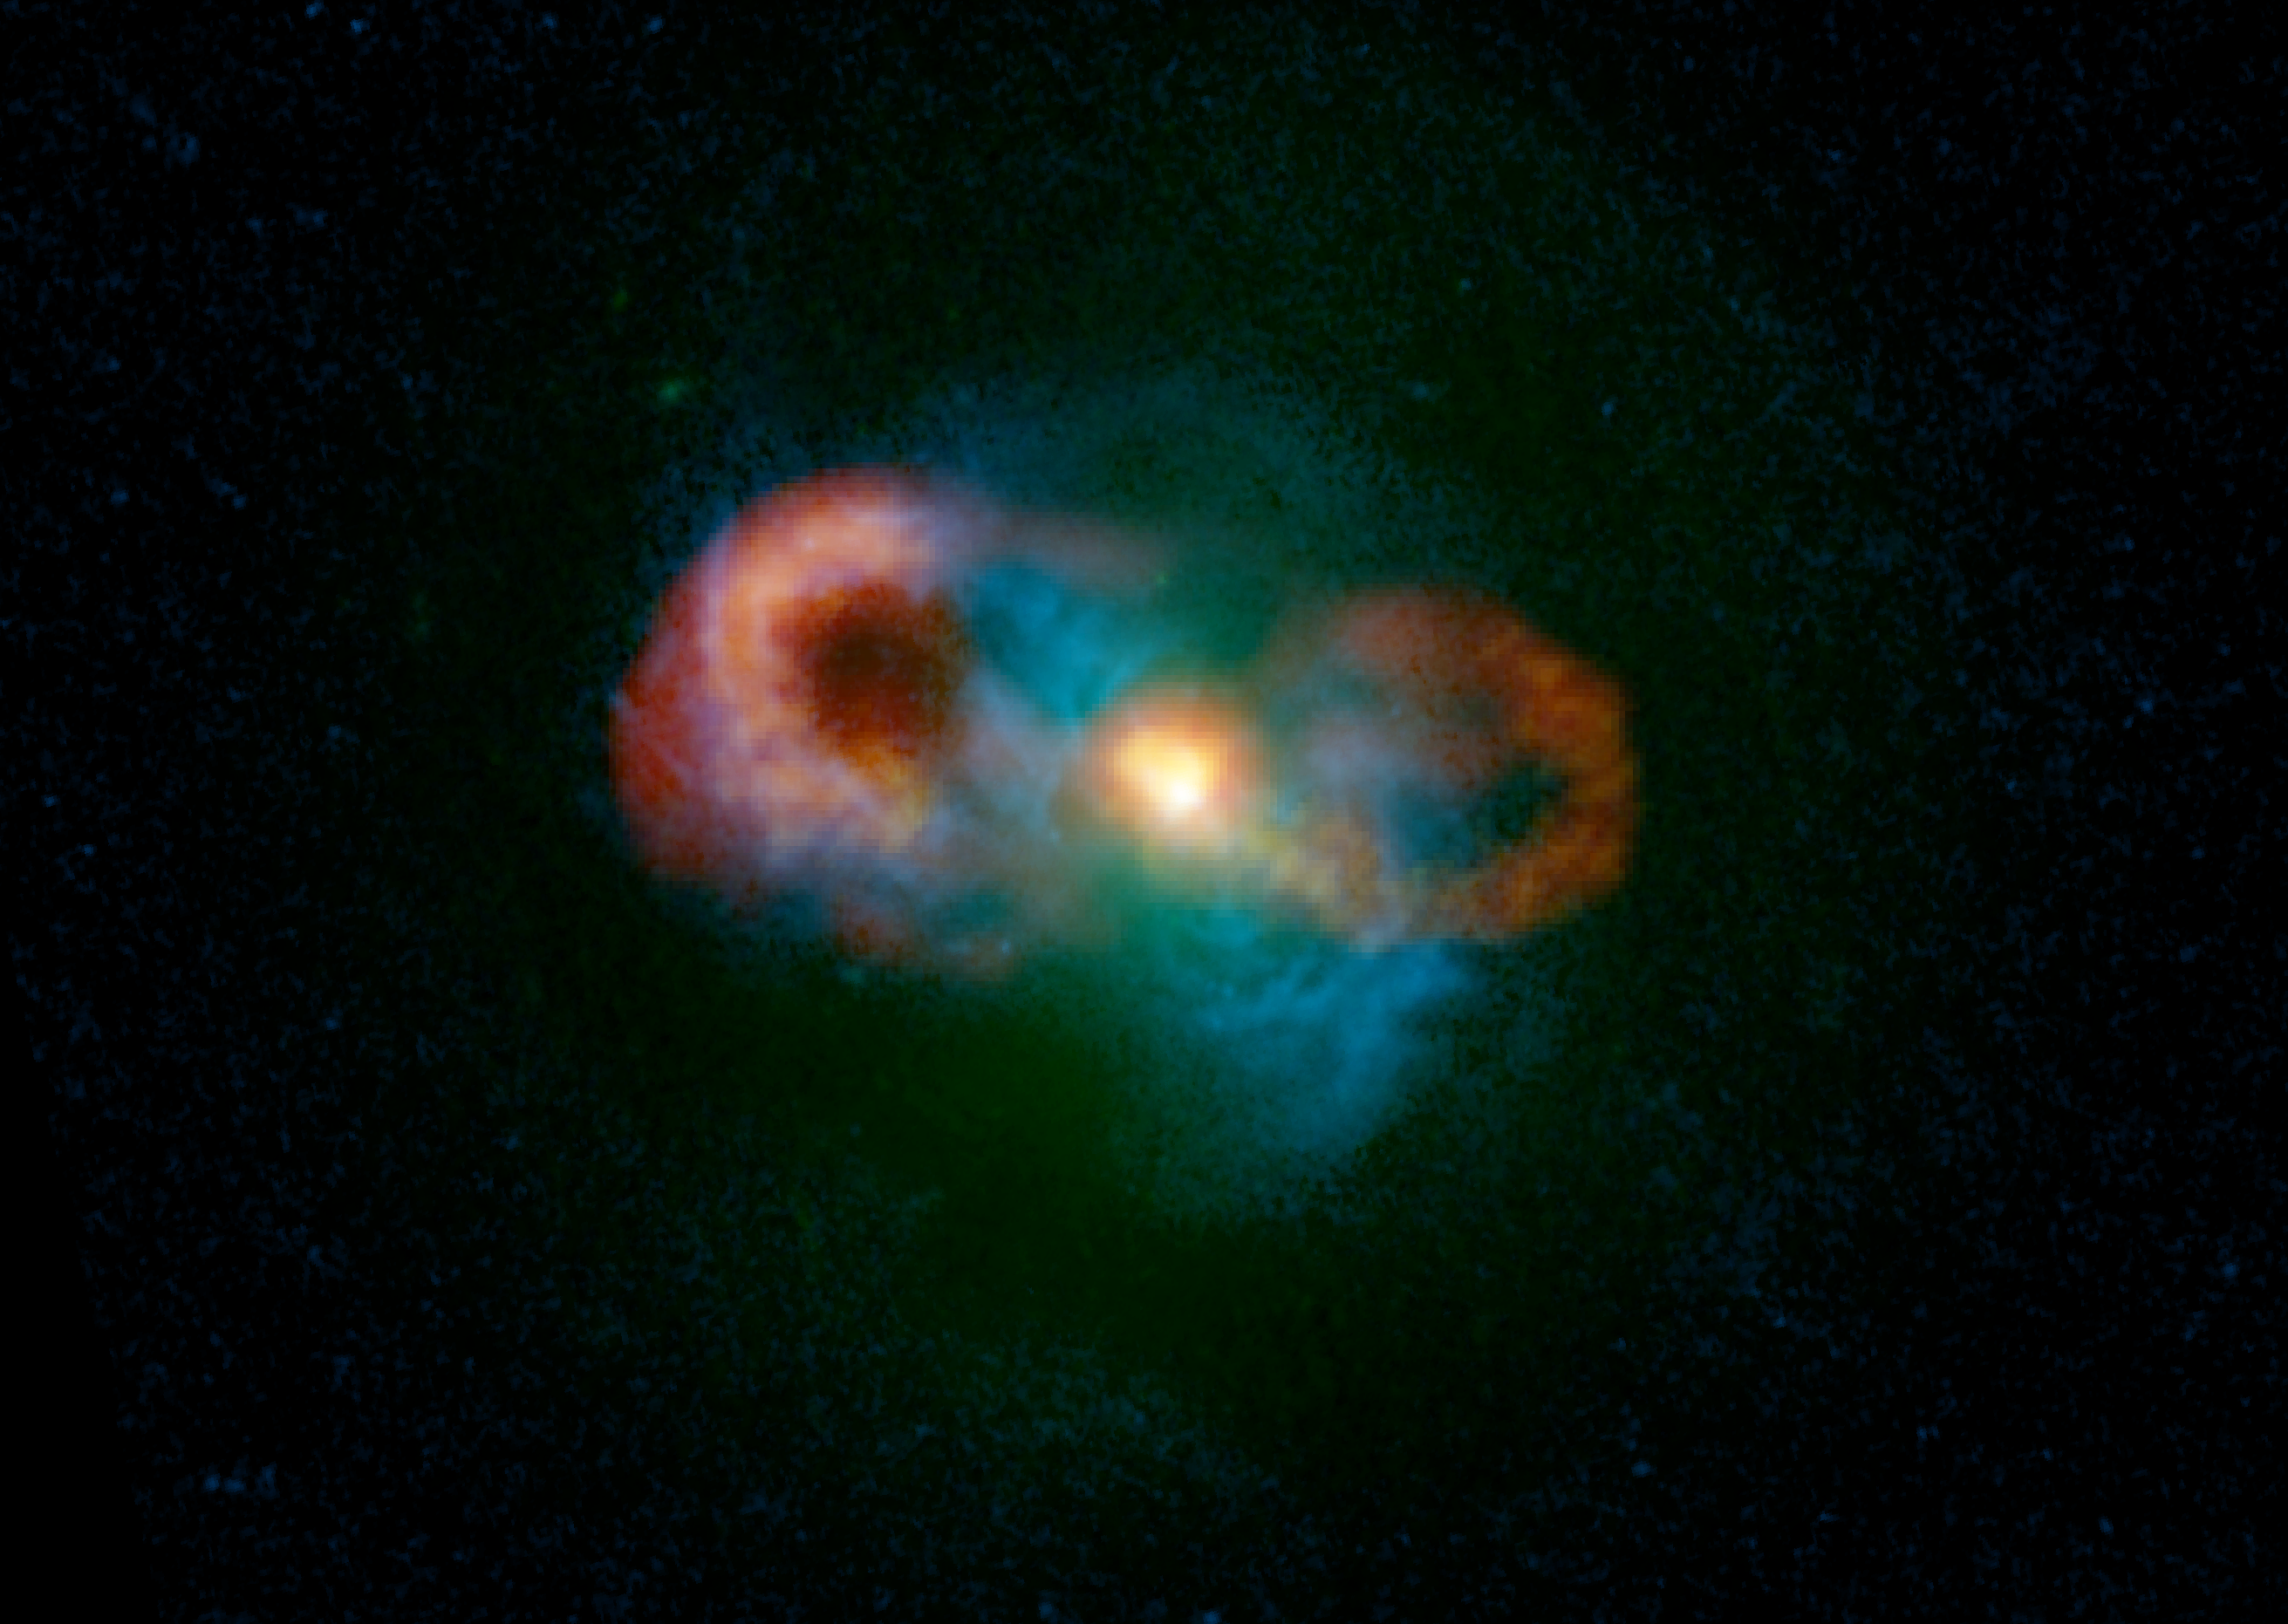

VLA Finds Unexpected "Storm" at Galaxy's Core

In this composite image of the Teacup Galaxy, the green colors show the starlight, the blue colors show the gas and the red/yellow colors show the radio emission. The bright yellow blobs in the center of the image show where the radio "jets," launched by the black hole, are driving into the gas and accelerating it to 1,000 km/s (200,000 miles per hour). The giant bubbles also are being inflated by the central black hole. This demonstrates that the central black hole is having a catastrophic effect on its home galaxy.

Credit: C. Harrison, A. Thomson; Bill Saxton, NRAO/AUI/NSF; NASA